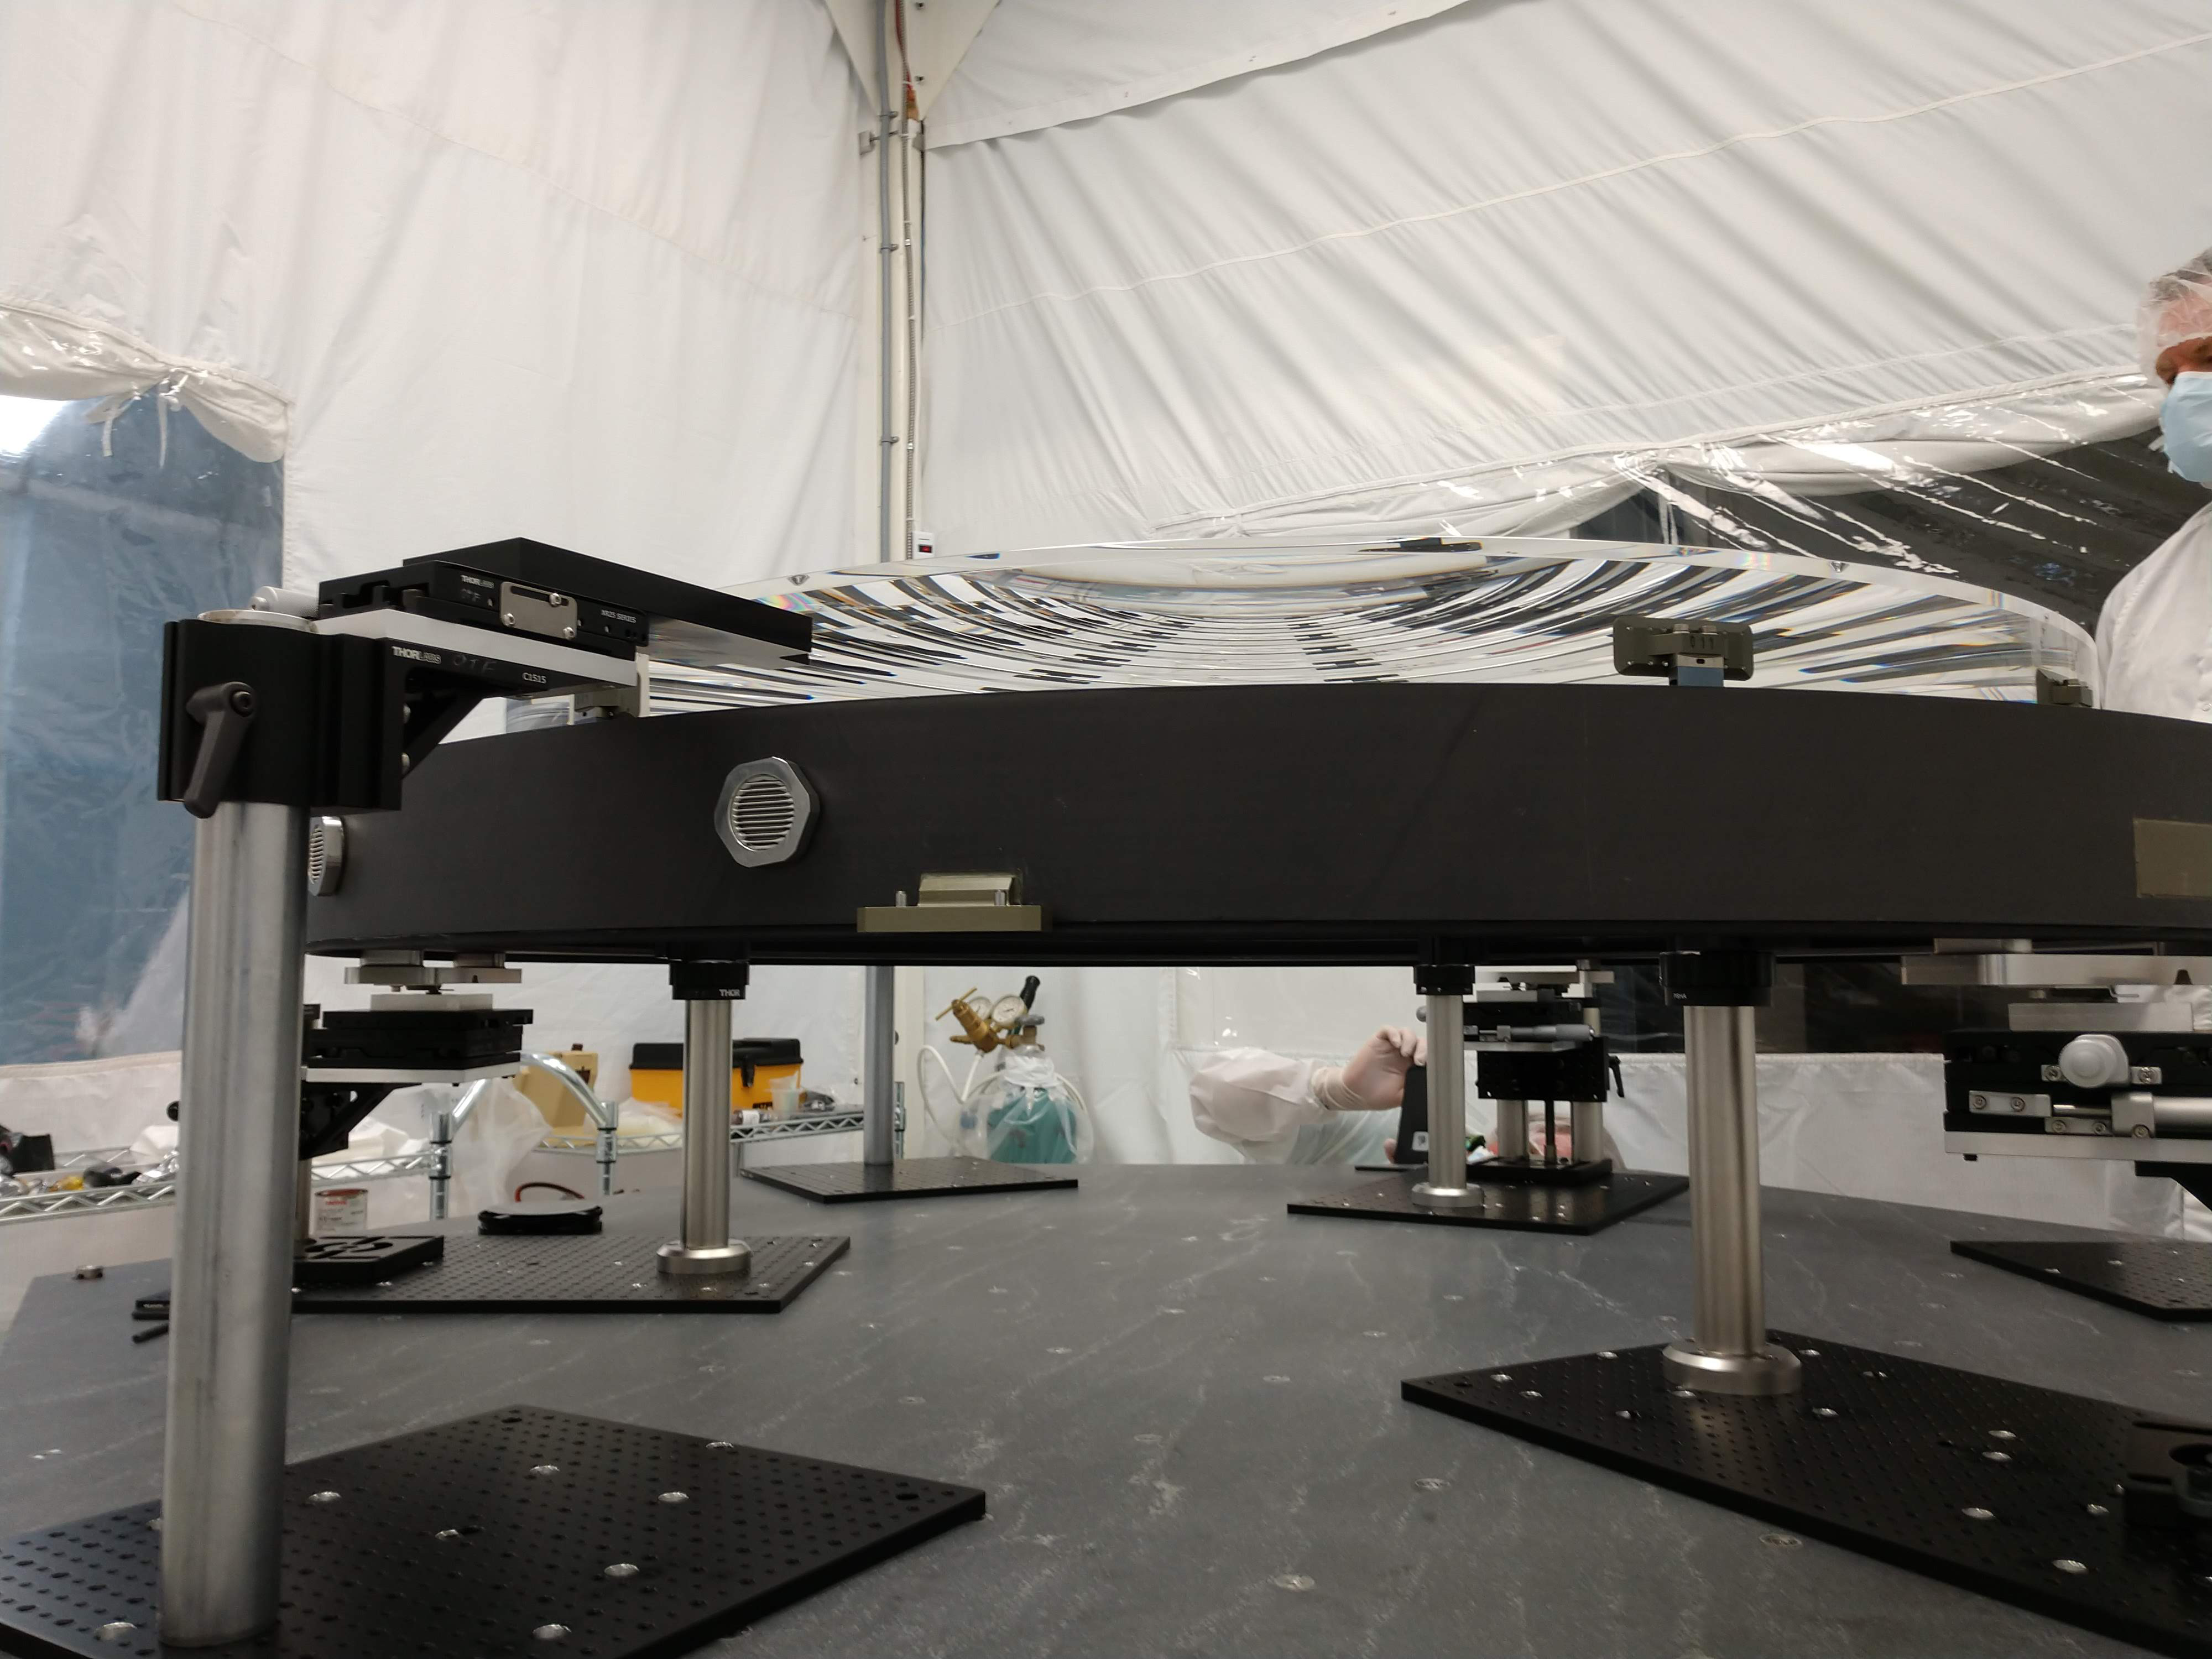

L2 Lens

In June 2018 at Arizona Optical Systems (AOS), the L2 lens for the LSST Camera successfully completed a bonding process that attached the lens to the pads that will mount to the composite ring of the L1-L2 assembly. The assembly is the mechanical structure that holds the L1 and L2 lenses, maintaining the correct separation between the two. Chuck Claver and Kevin Reil visited AOS to inspect the L2 lens on June 20, 2018.

Credit: NOIRLab/ Vera C. Rubin Observatory/ NSF/ AURA